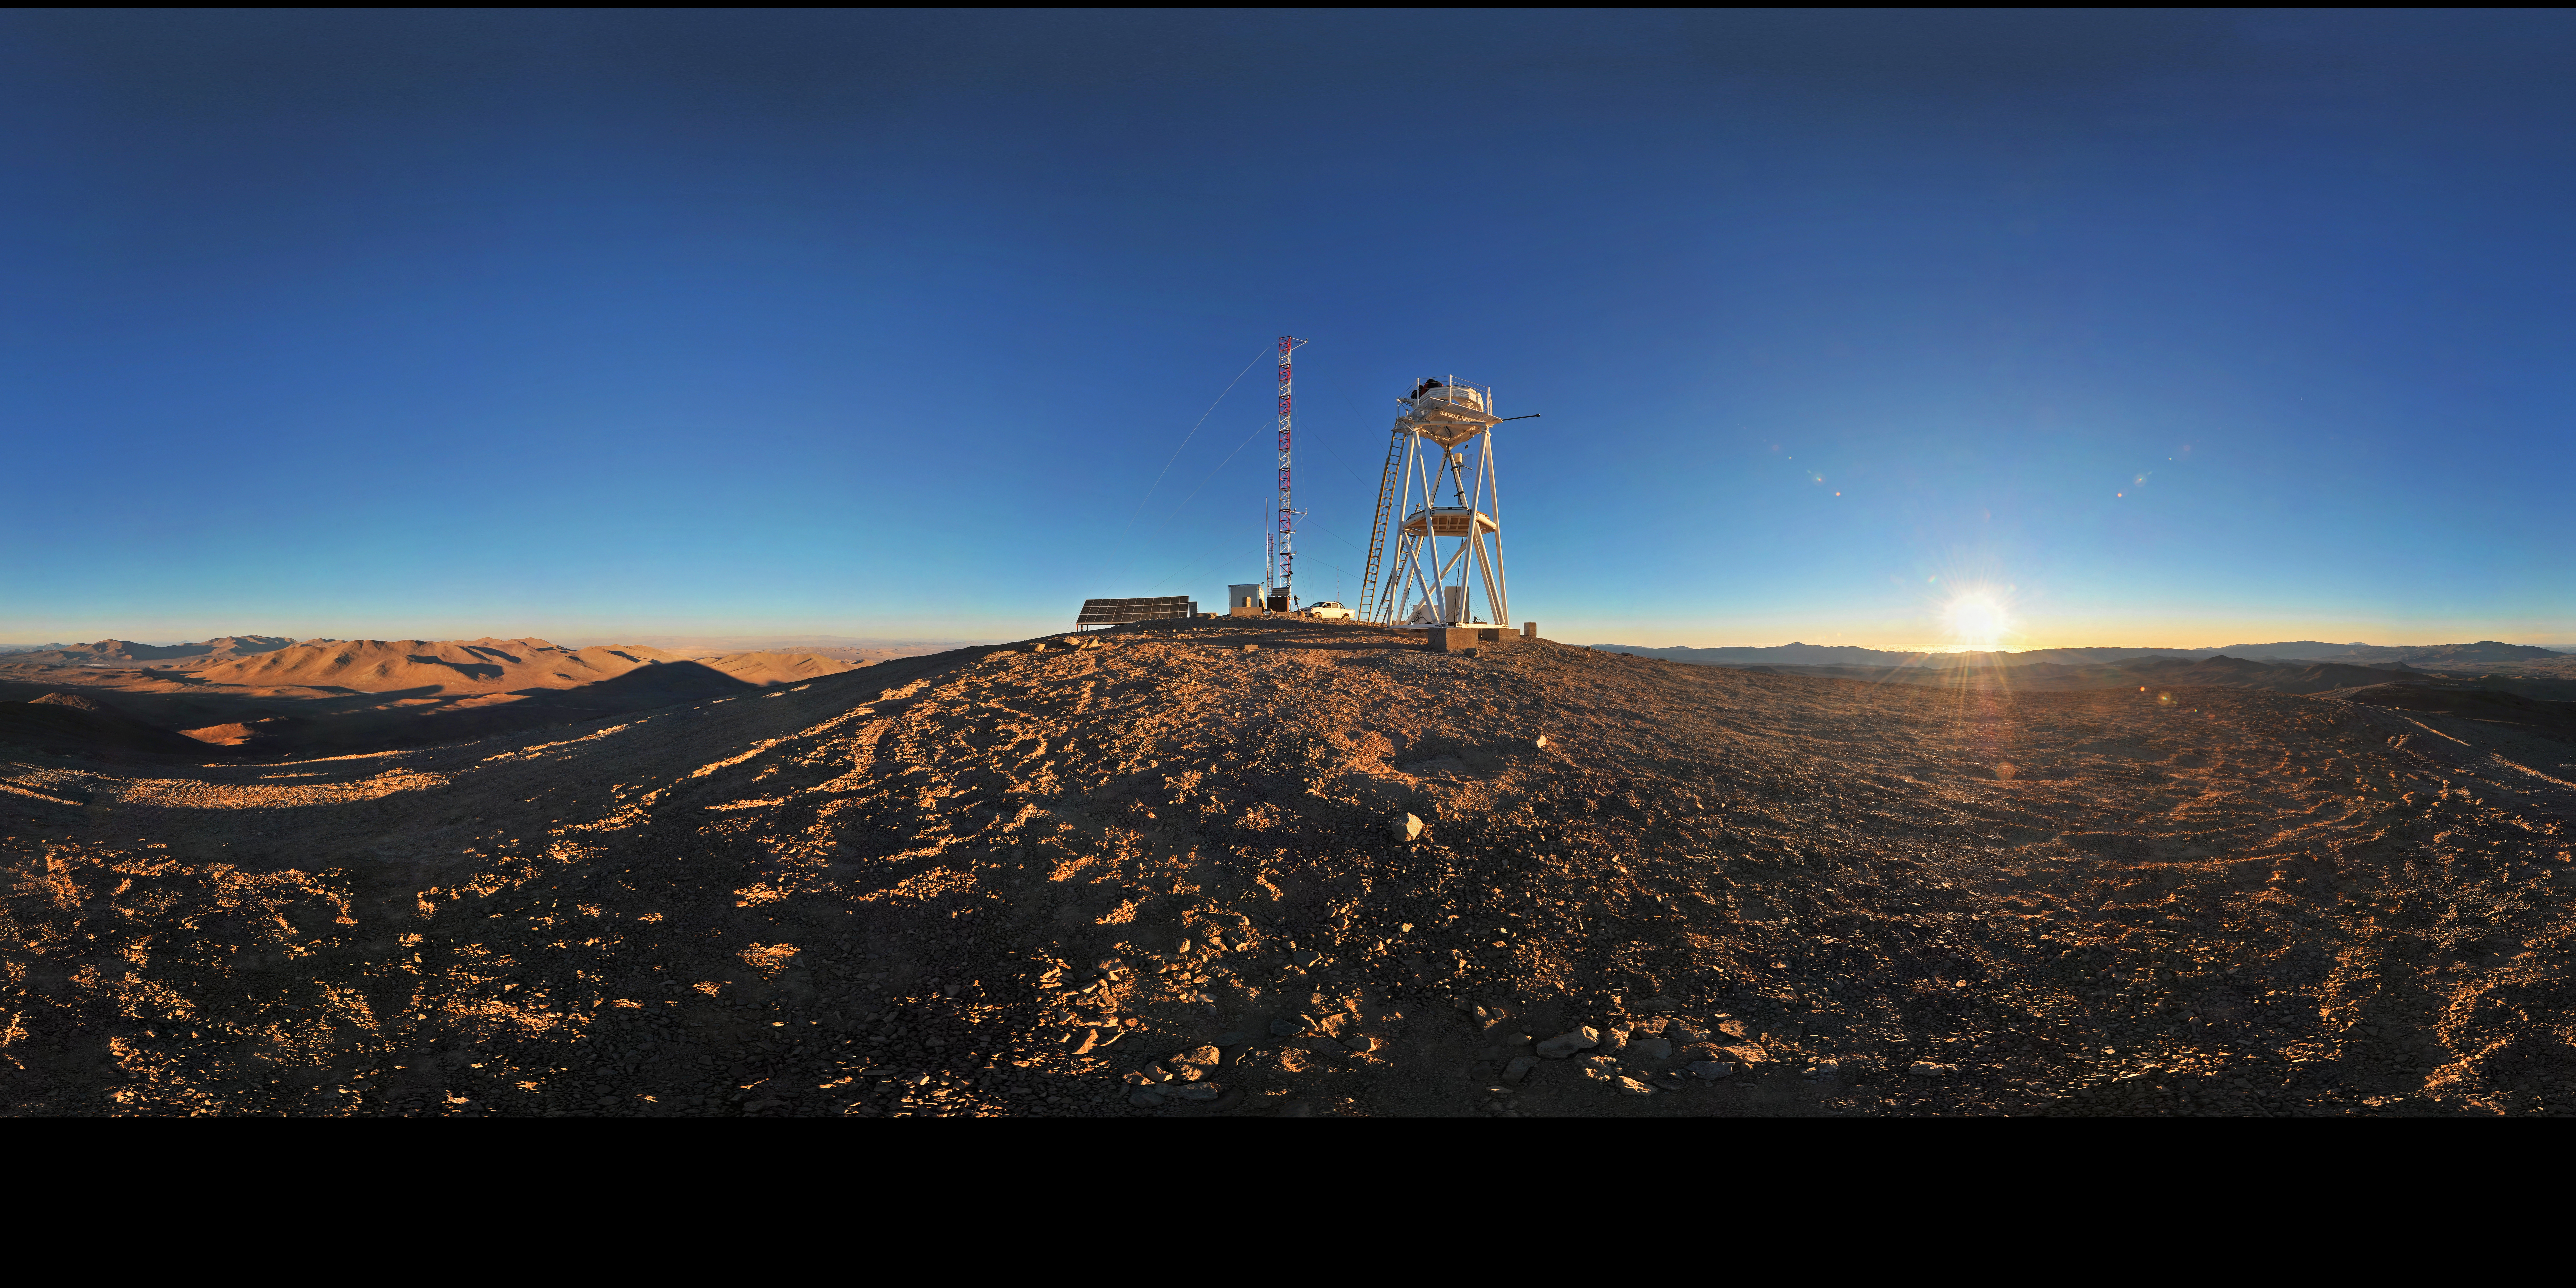

Cerro Armazones at sunset

Amazing extended to 360 x 180 degrees (with black) panorama of Cerro Armazones in the Chilean desert, near ESO's Paranal Observatory, site of the Very Large Telescope (VLT). Cerro Armazones was chosen as the site for the planned European Extremely Large Telescope (E-ELT), which, with its 40-metre-class diameter mirror, will be the world’s biggest eye on the sky.

Credit: ESO/S. Brunier